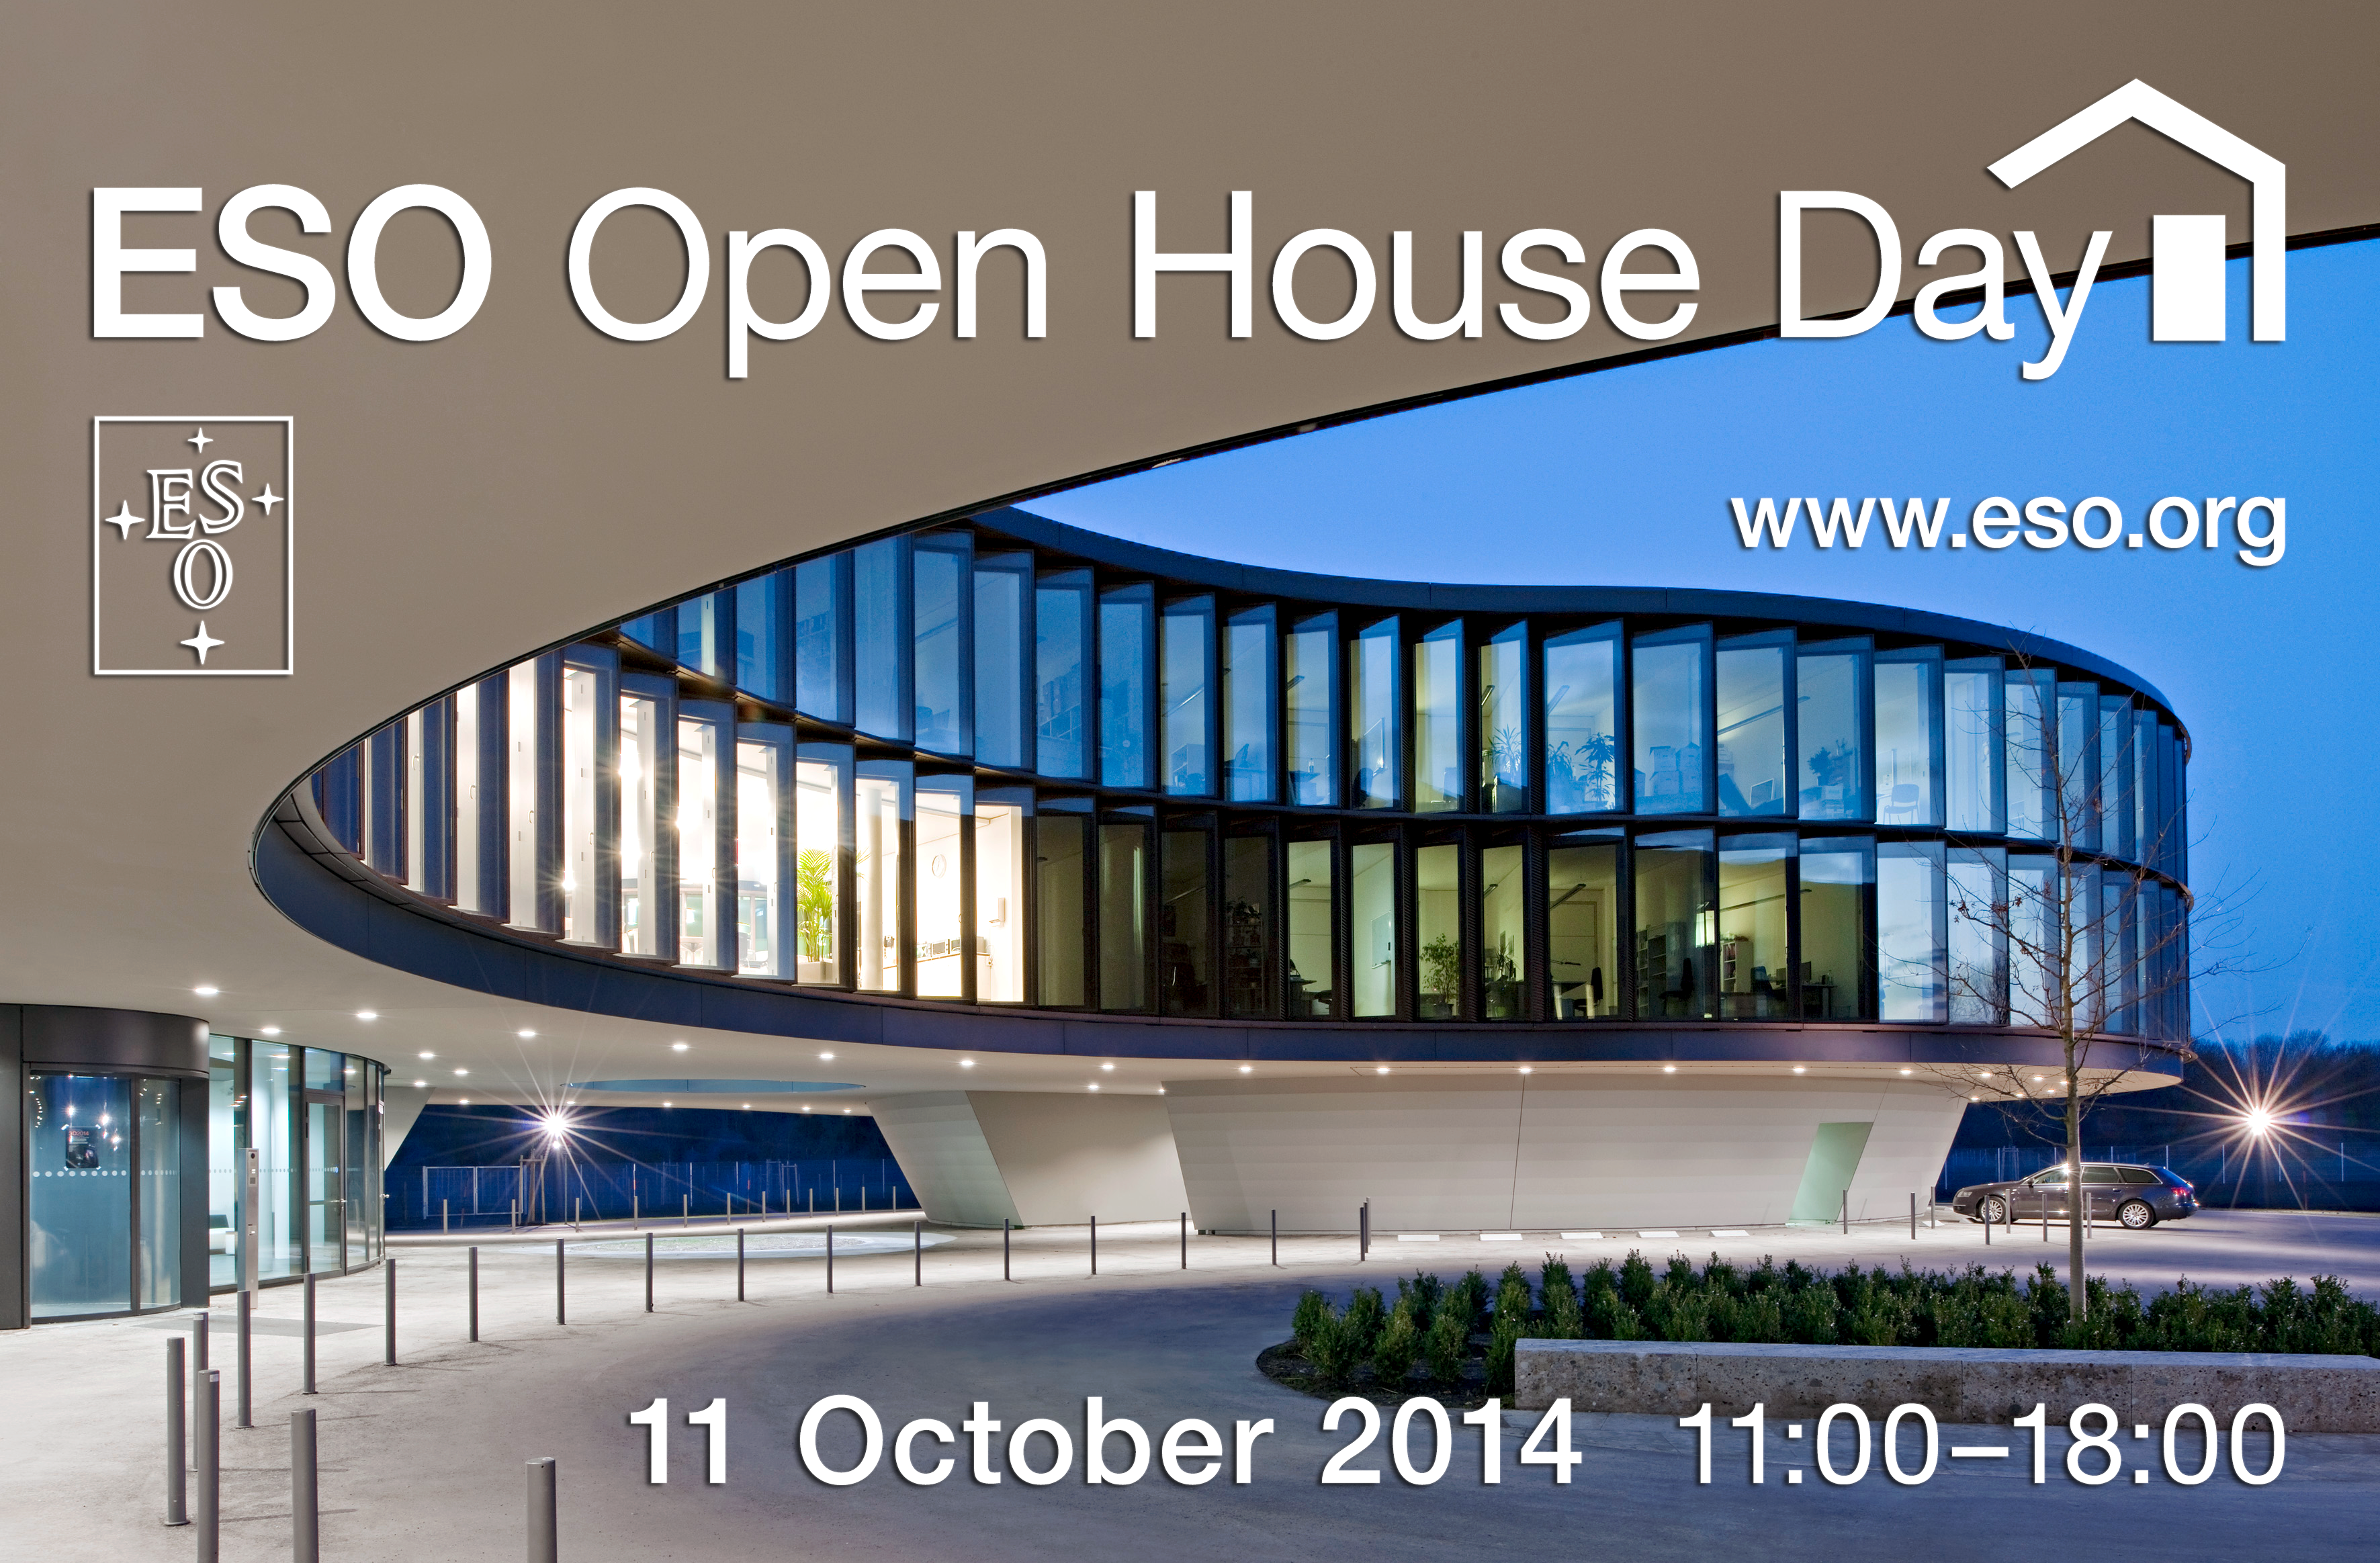

Open House Day 2014

On 11 October 2014 ESO opens its doors to the public. For more details, please visit the event page.

Credit: ESO/H. Hurnaus